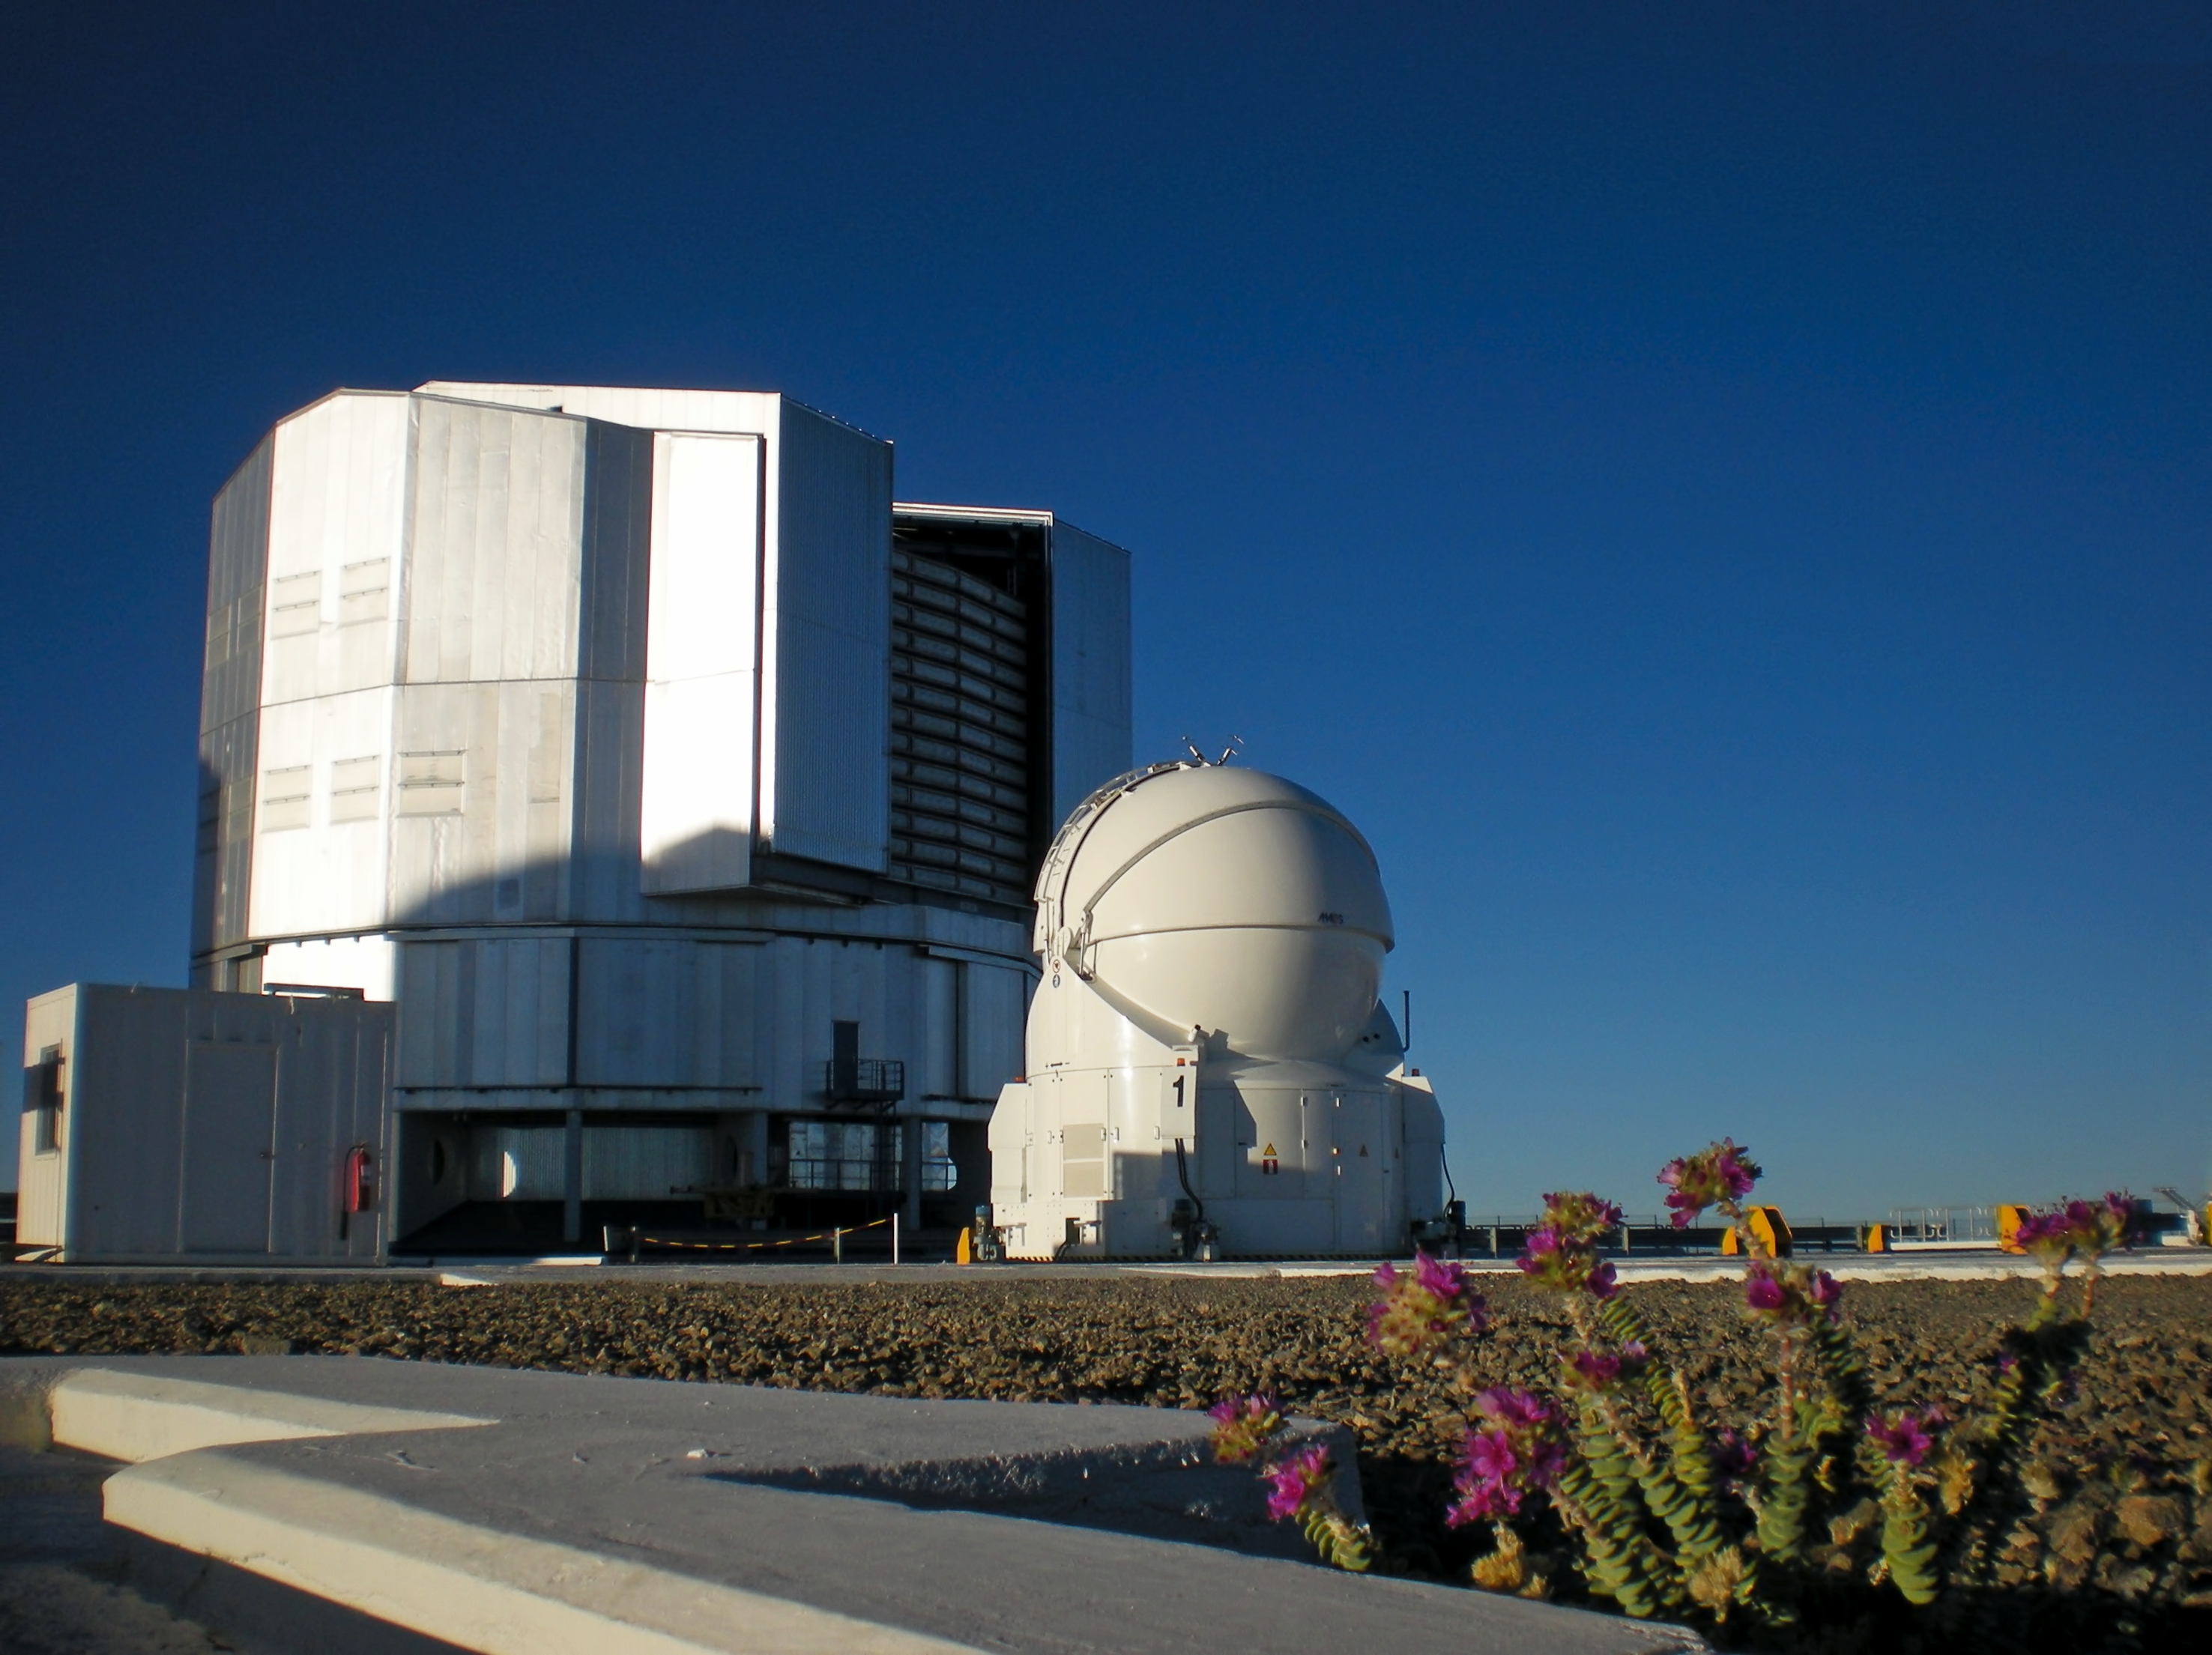

Unit Telescope and Auxiliary fellow

One of the Very Large Telescope Units and one of the smaller Auxiliary Telescopes, at Paranal Observatory.

Credit: ESO